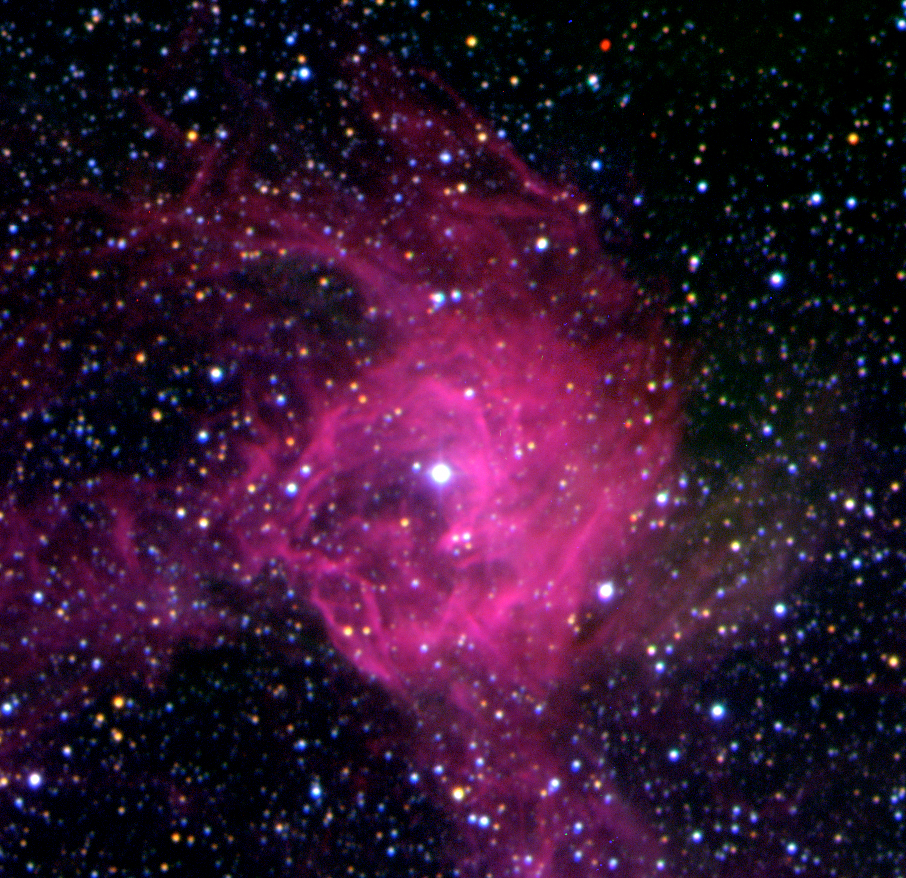

SNR 0543-689 in the LMC

This is a bright, compact nebula that is located on the North-Western rim of the ringshaped nebula DEM L 299. It is known as SNR 0543-689 and it is the remnant of a more recent supernova explosion. The sky field measures 3.6 x 3.5 arcmin. North is up and East is left.

Credit: ESO